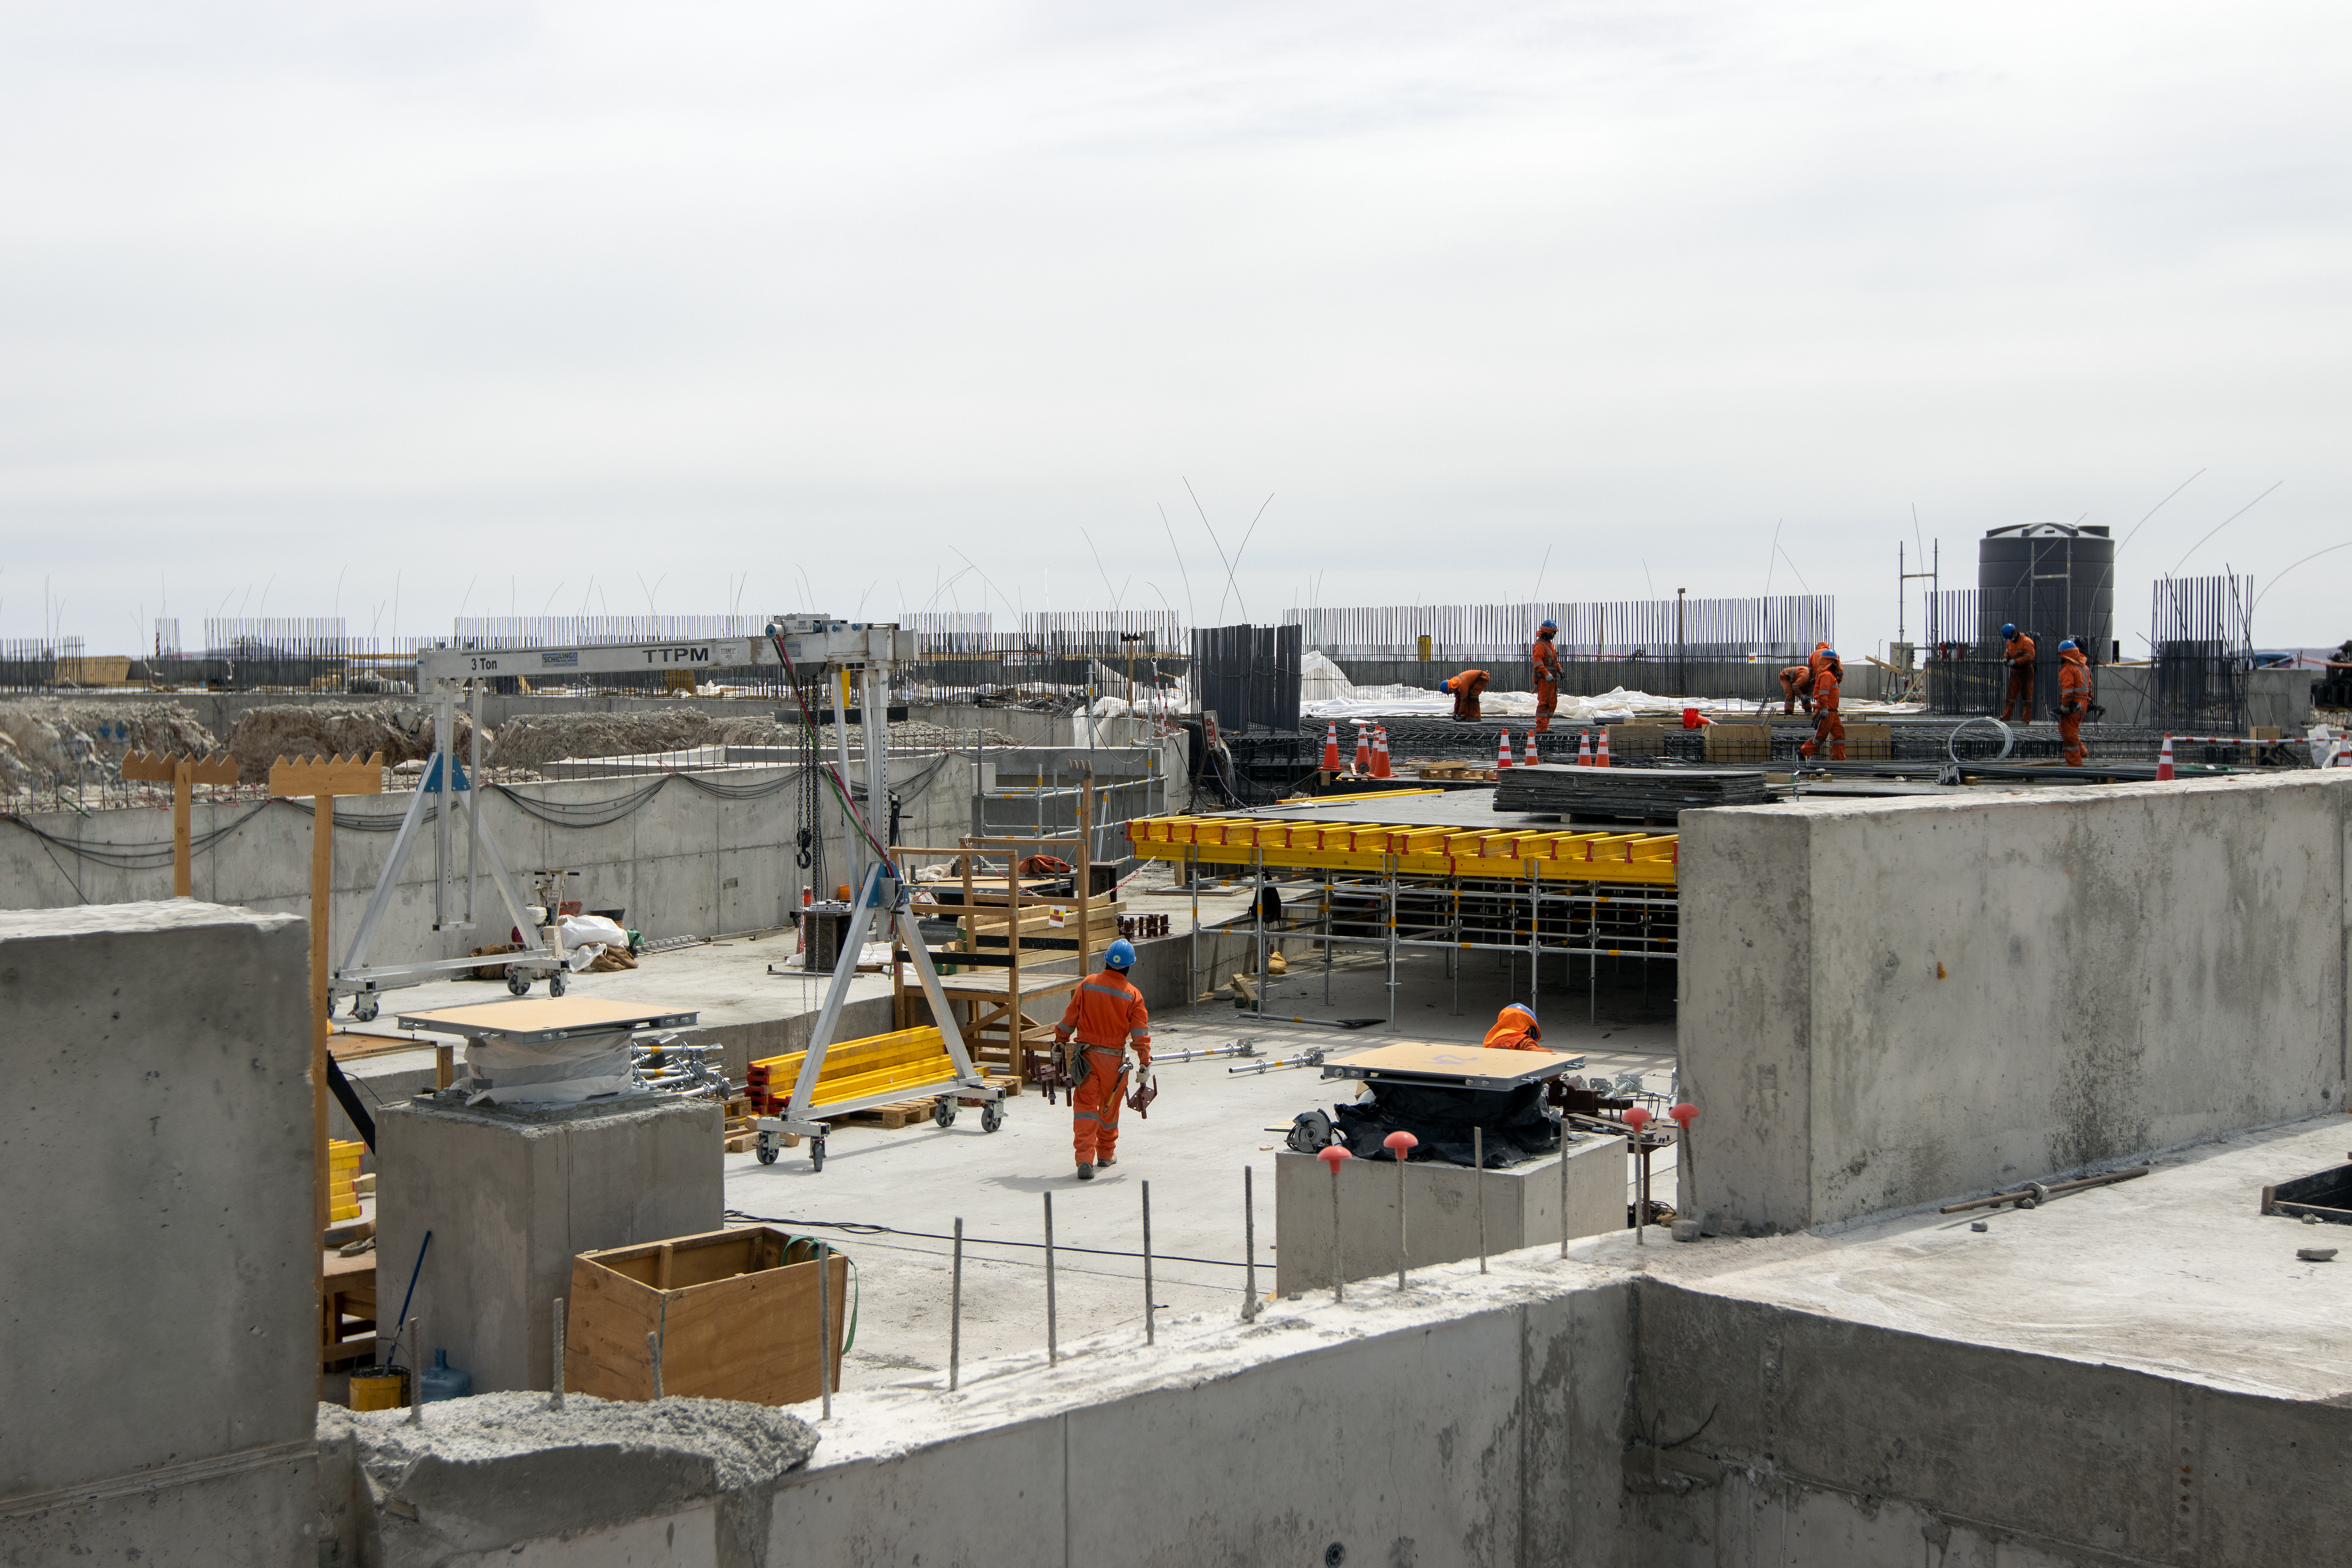

The building blocks

ELT construction work progressing at Cerro Armazones, Chile.

Credit: ESO